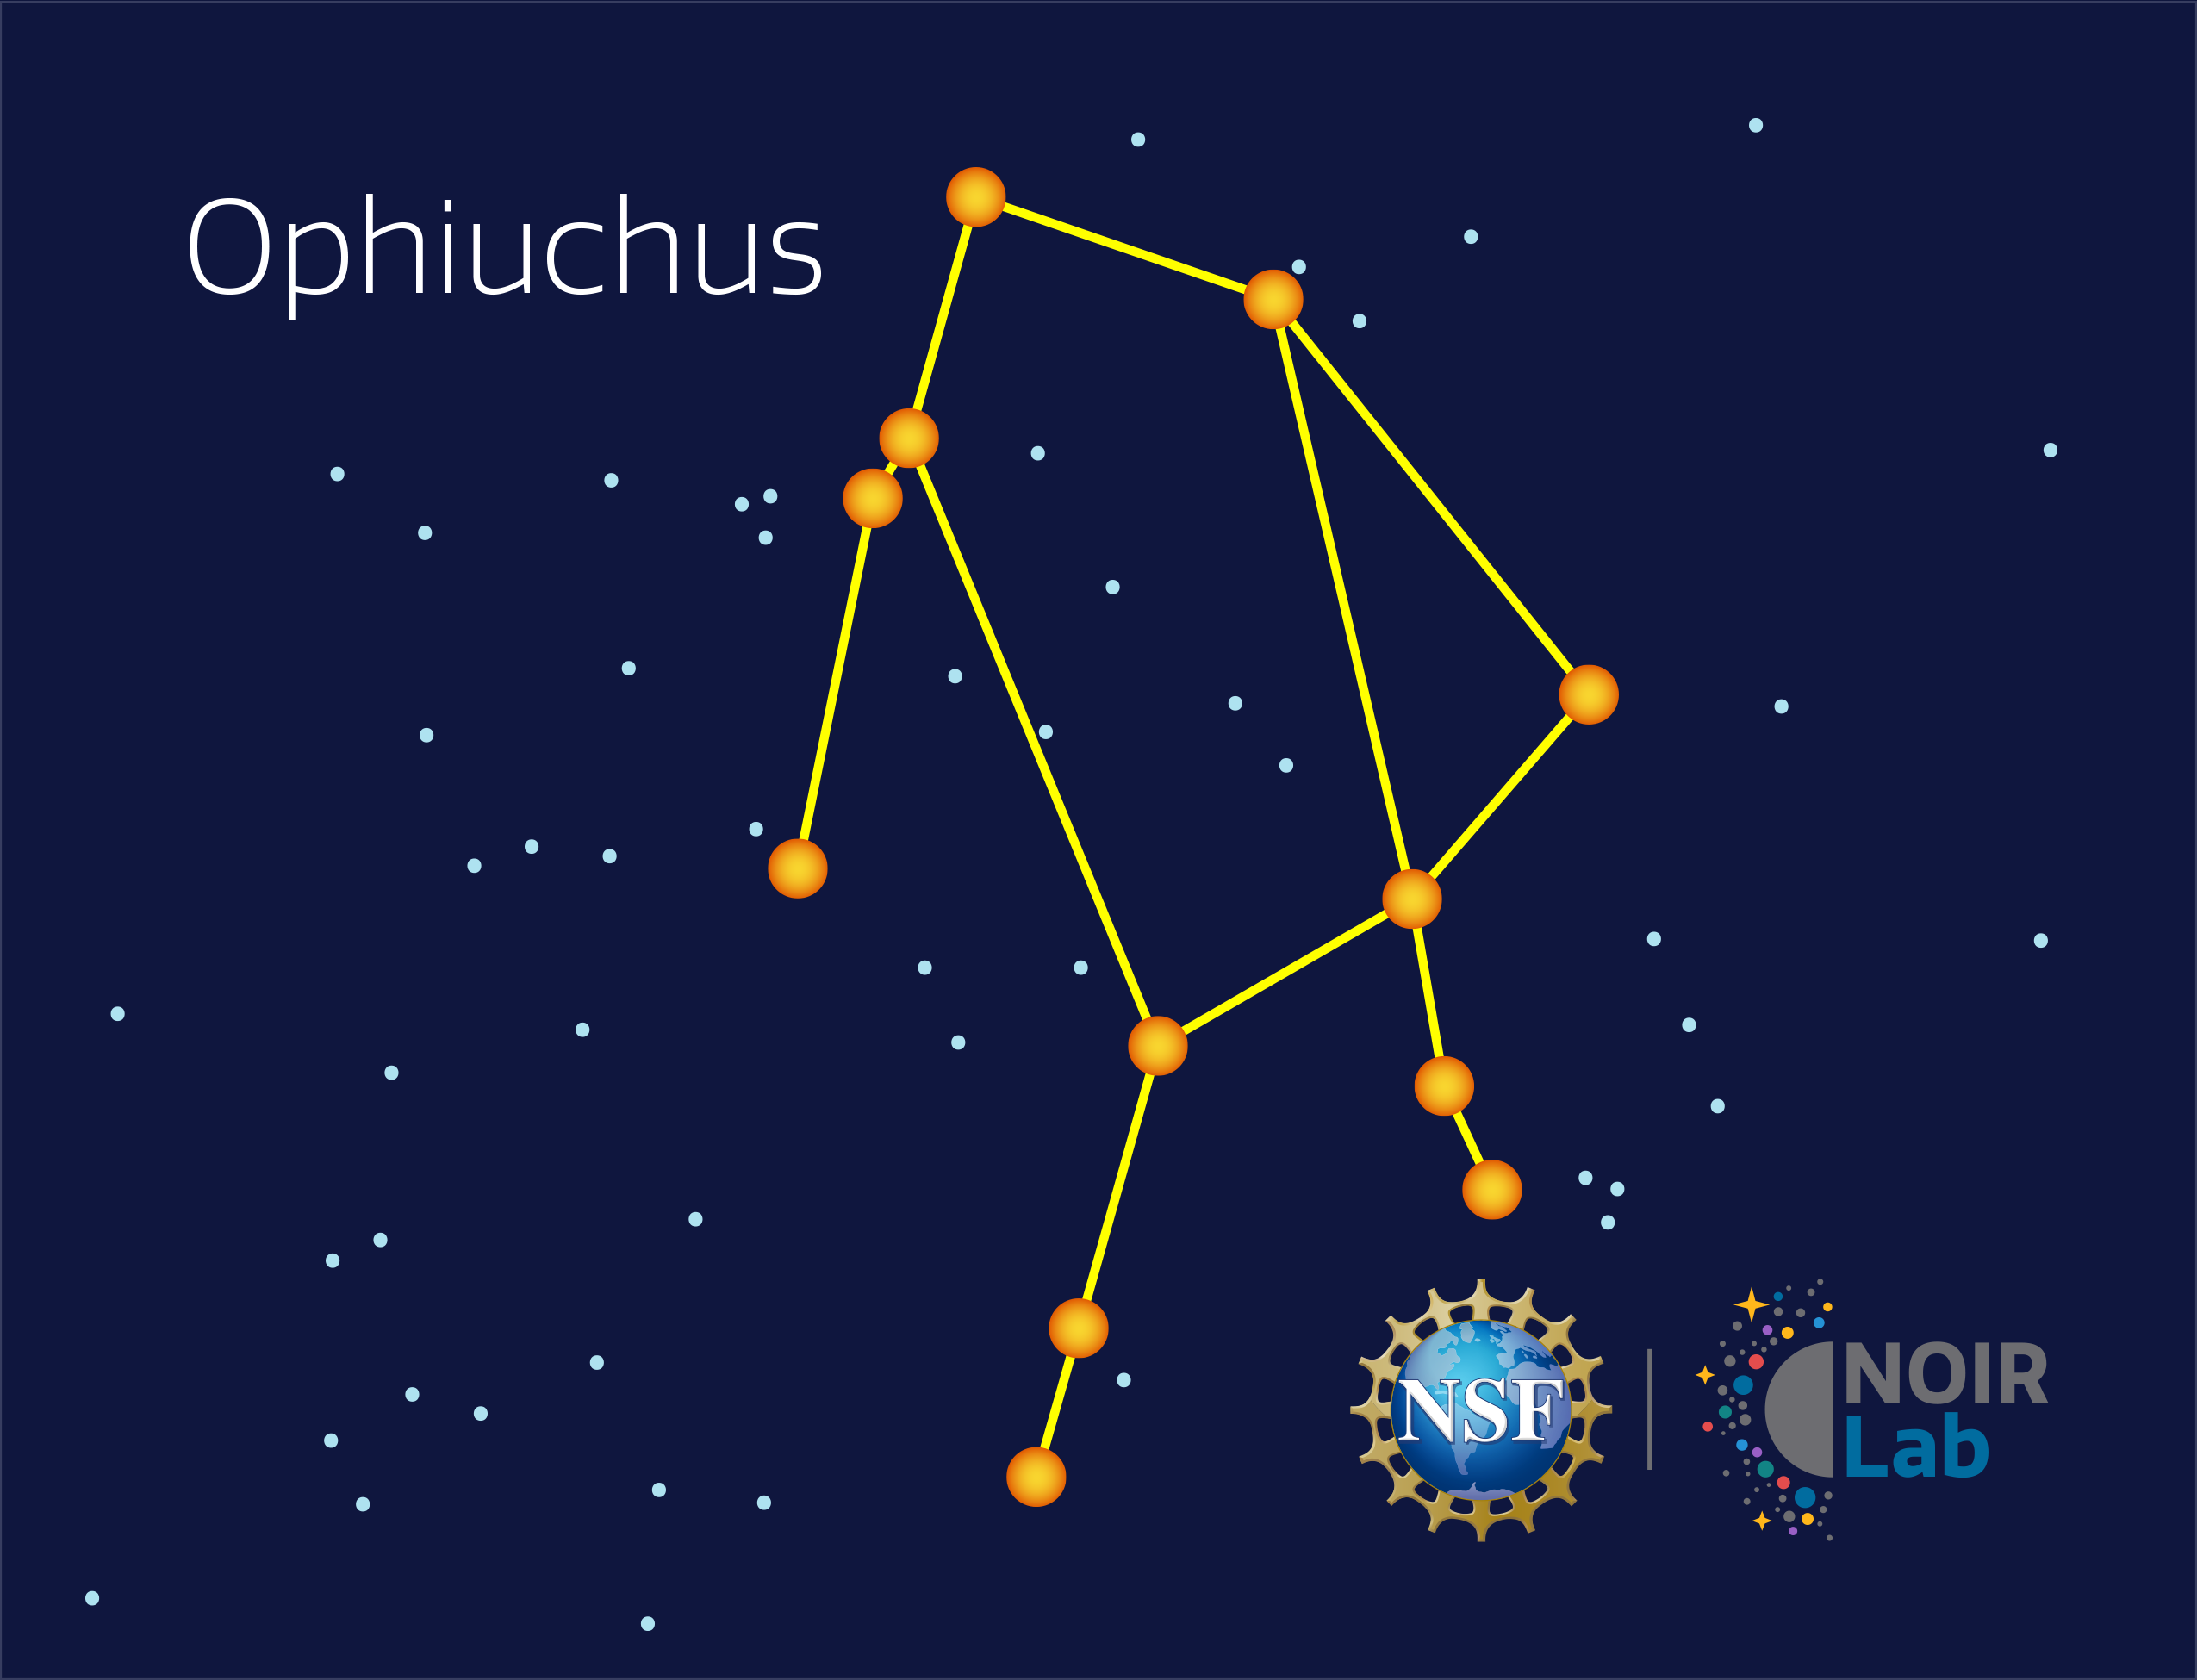

Ophiuchus

Credit: NOIRLab